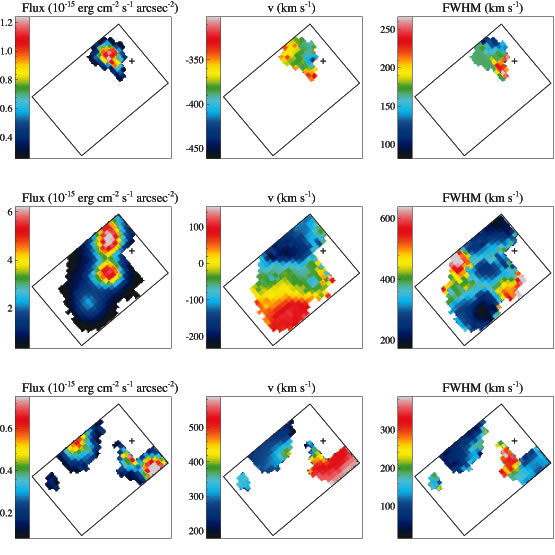

Velocity field of 3C 249.1 EELR

Velocity field of 3C 249.1 EELR derived from the [O III] 5007 region in the GMOS/IFU data cube. The three columns, from left to right, are line intensity, radial velocity (relative to that of the nuclear narrow line region) and velocity width maps. To separate different clouds that are present along the same line of sight, the velocity field is shown in three separate velocity bands (−460 to −300 km/sec, −230 to +150 km/sec and +180 to +590 km/sec from the top row to the bottom row). The rectangles delineate the 3.′′5 x 5′′ FOV of GMOS/IFU. Pixels are 0.′′2 squares. The crosses indicate the position of the quasar, which has been removed from the datacube.

Credit: International Gemini Observatory/NOIRLab/NSF/AURA